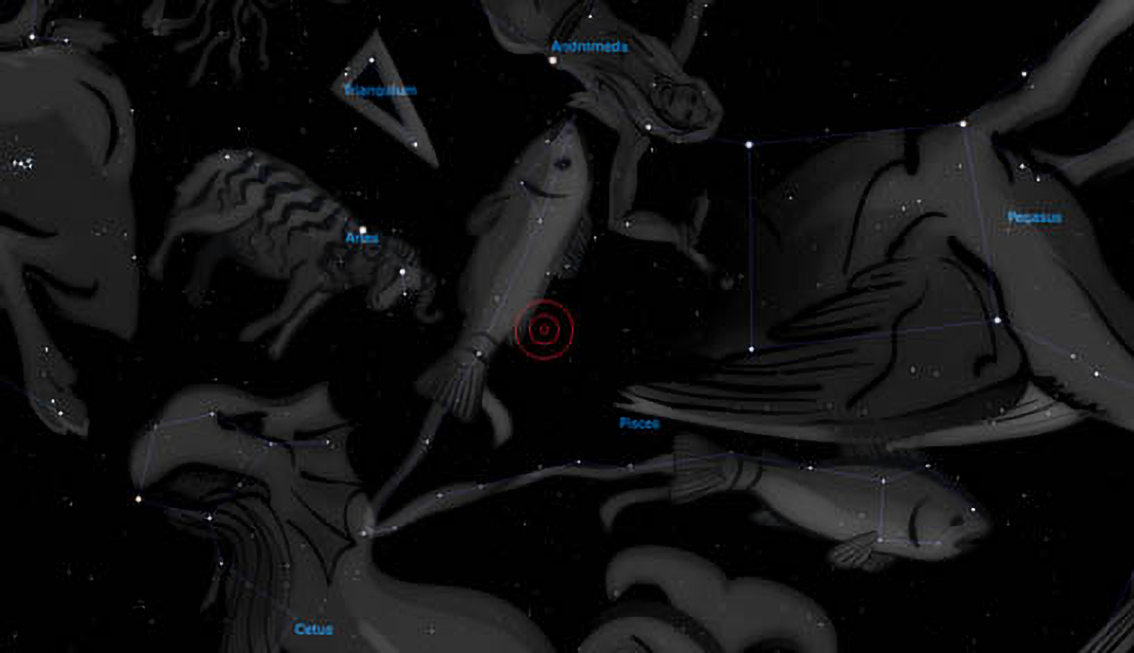

Odd planet, so far from its star...

Constellation of Pisces

Credit: Stellarium